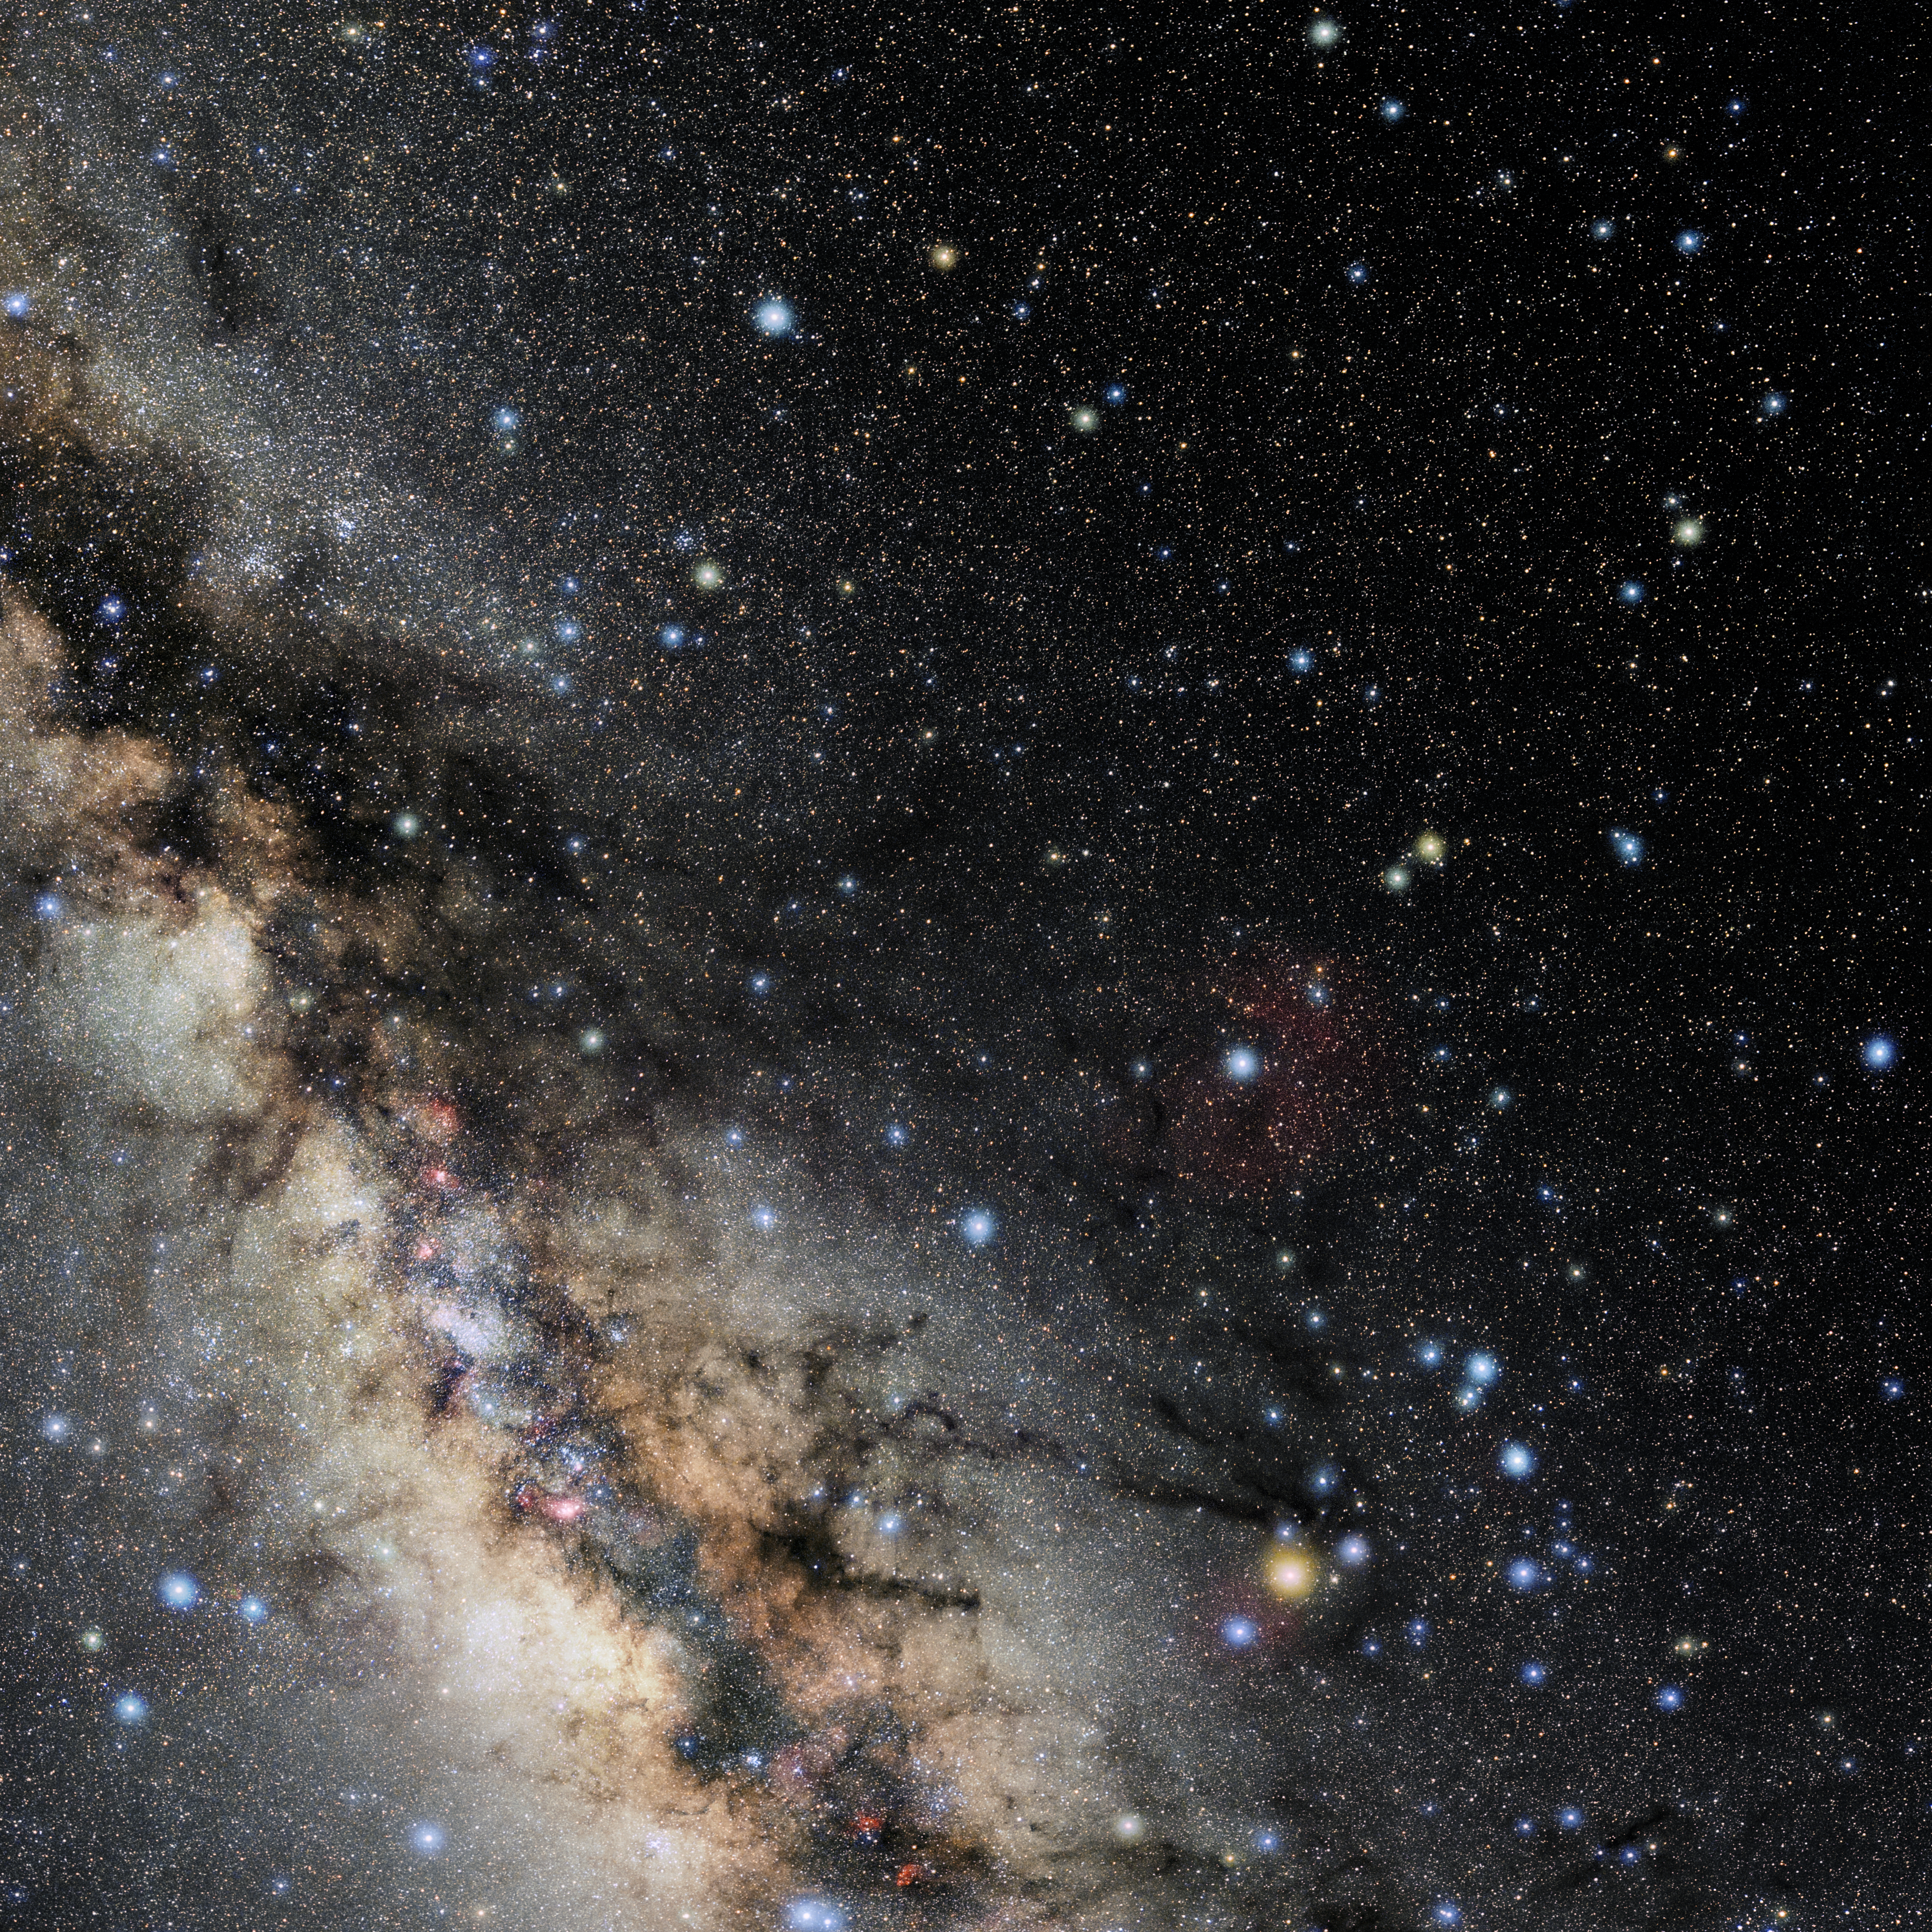

Ophiuchus

Photo of the constellation Ophiuchus produced by NOIRLab in collaboration with Eckhard Slawik, a German astrophotographer. Here is the annotated version.

Credit: E. Slawik/NOIRLab/NSF/AURA/M. Zamani